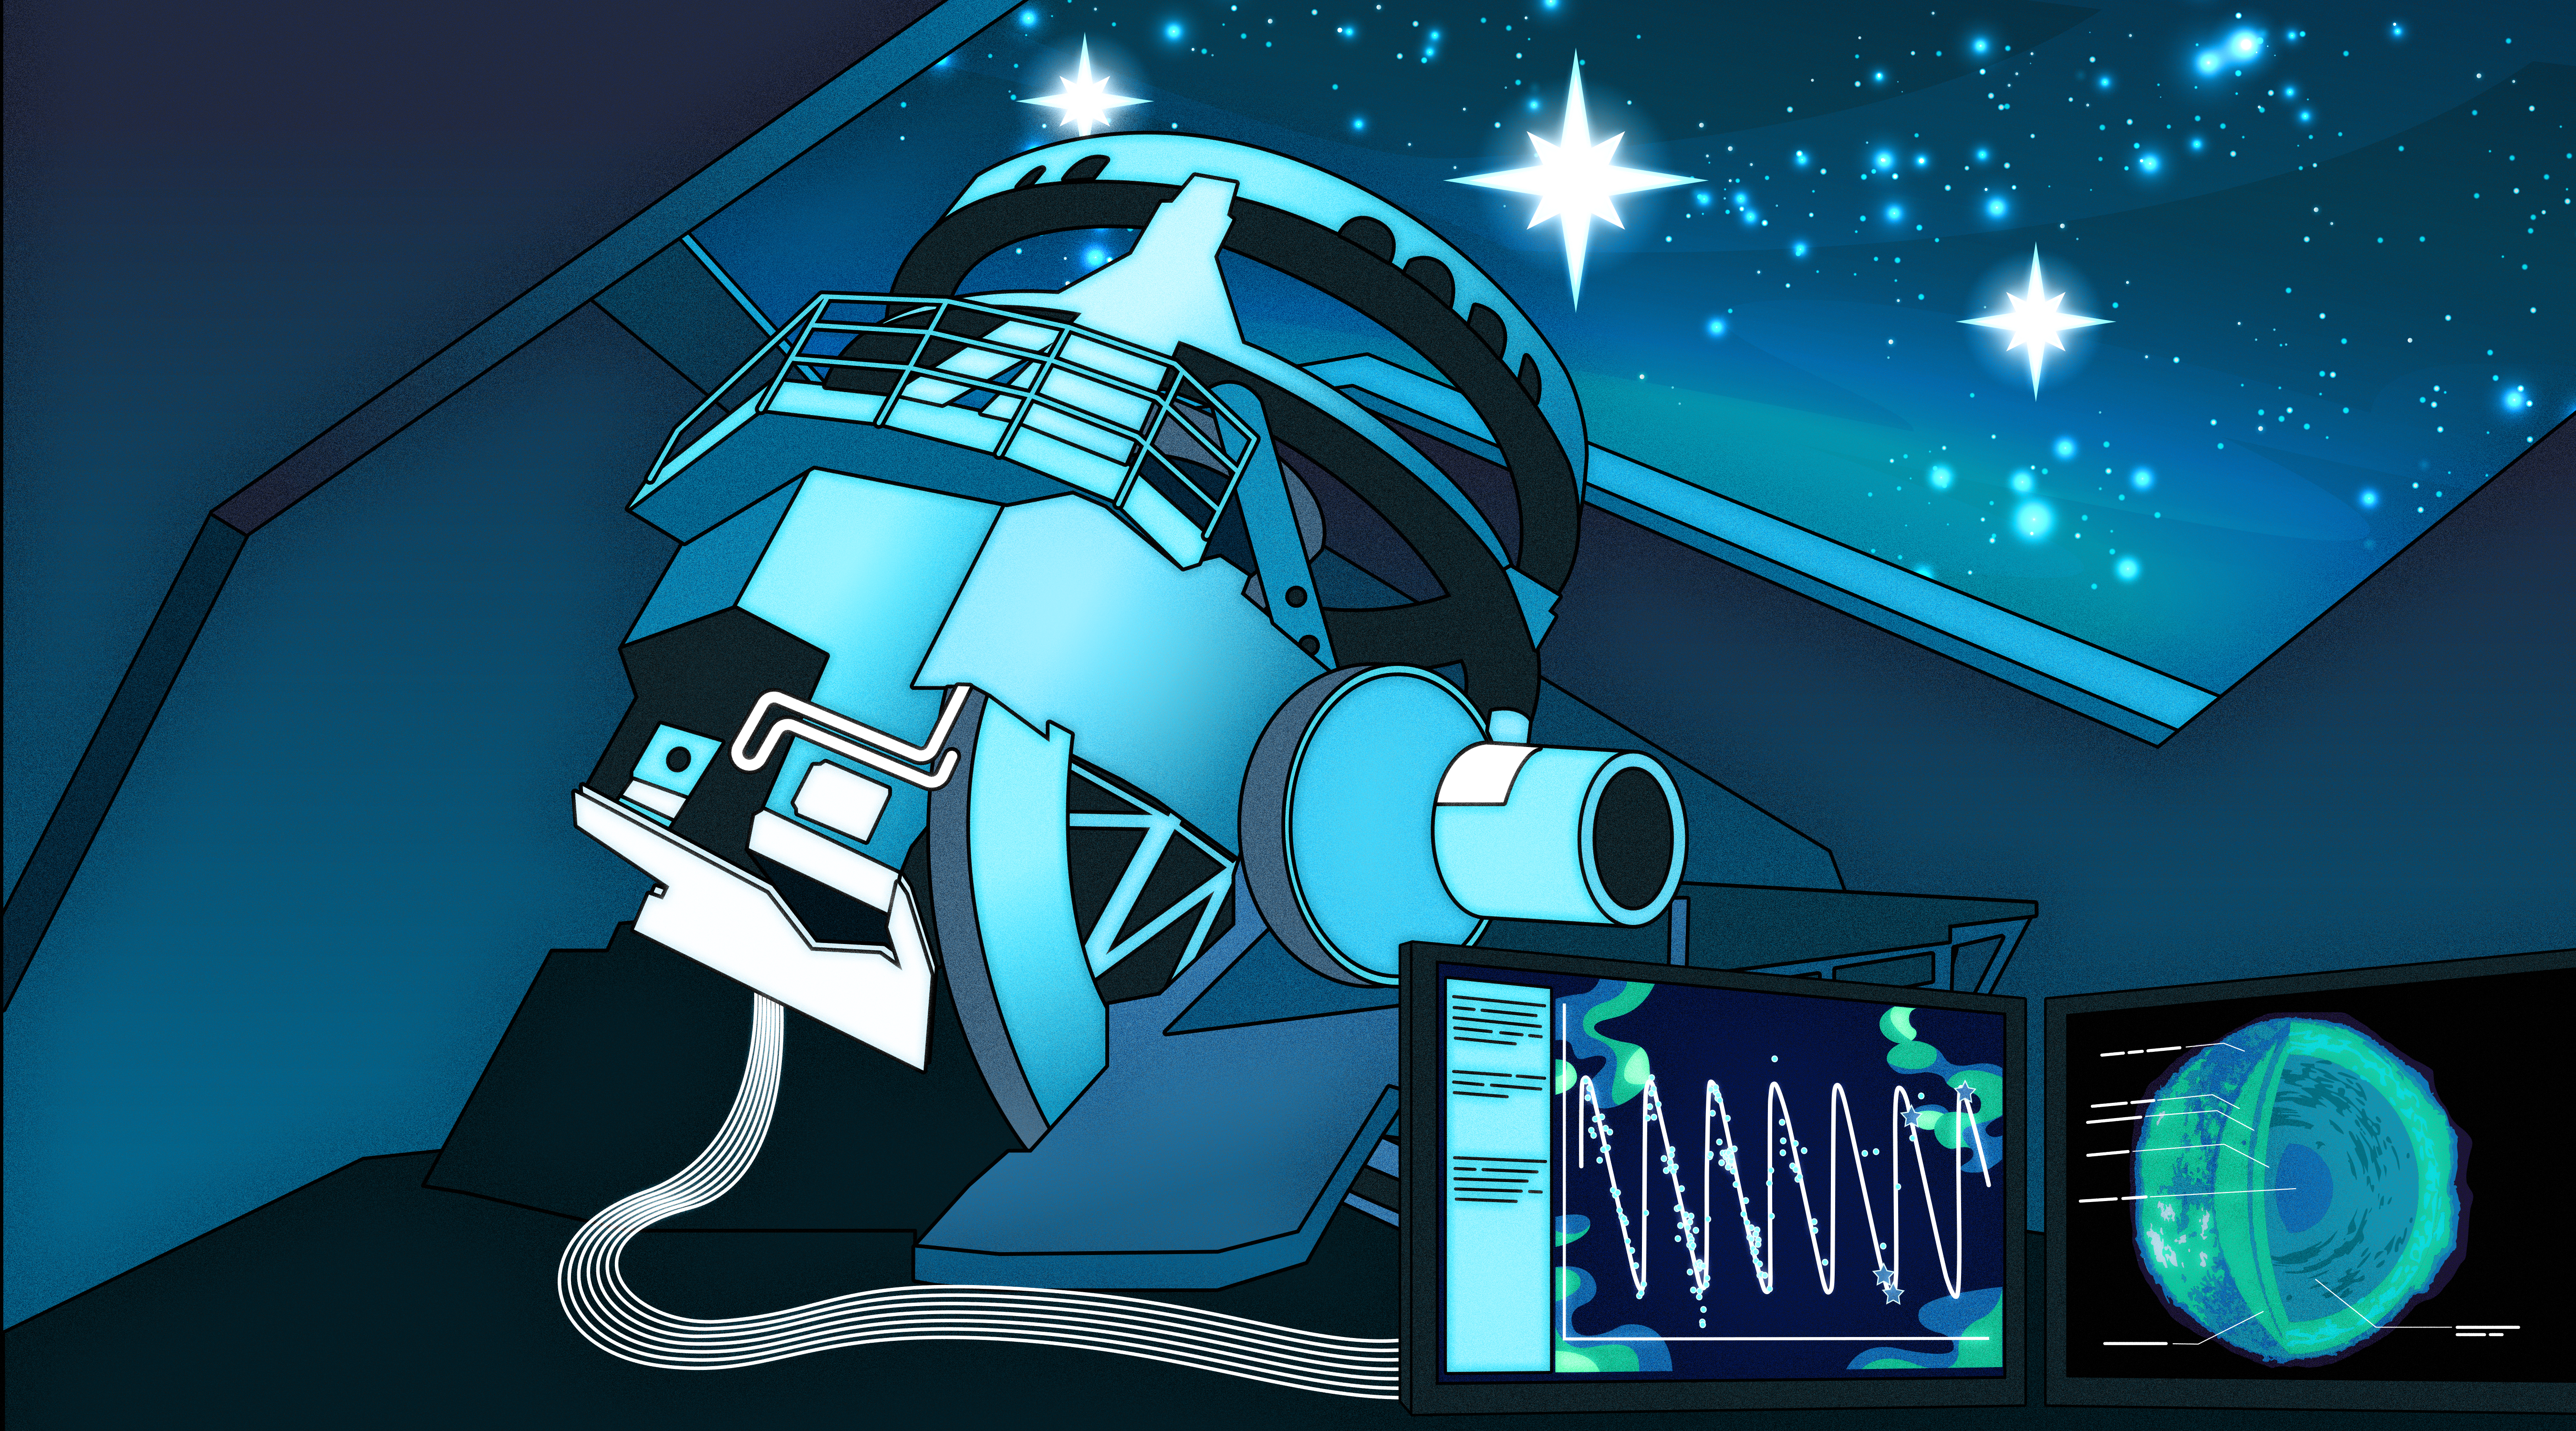

Rubin Observatory Observing Variable Stars

This illustration depicts NSF–DOE Vera C. Rubin Observatory capturing the light of variable stars — stars that increase and decrease in brightness over time. It’s estimated that during its 10-year-long Legacy Survey of Space and Time (LSST) Rubin will detect around 100 million variable stars across the southern hemisphere sky. The rhythmic pulses of these stars’ light allows astronomers to study stellar composition and evolution, as well as map vast cosmic distances. With the enormous influx of data that will arrive once Rubin begins its survey, scientists will be able to conduct statistical investigations into the nature of variable stars and refine their periodic variability over longer periods of time.

Credit: RubinObs/NOIRLab/SLAC/NSF/DOE/AURA/P. Marenfeld